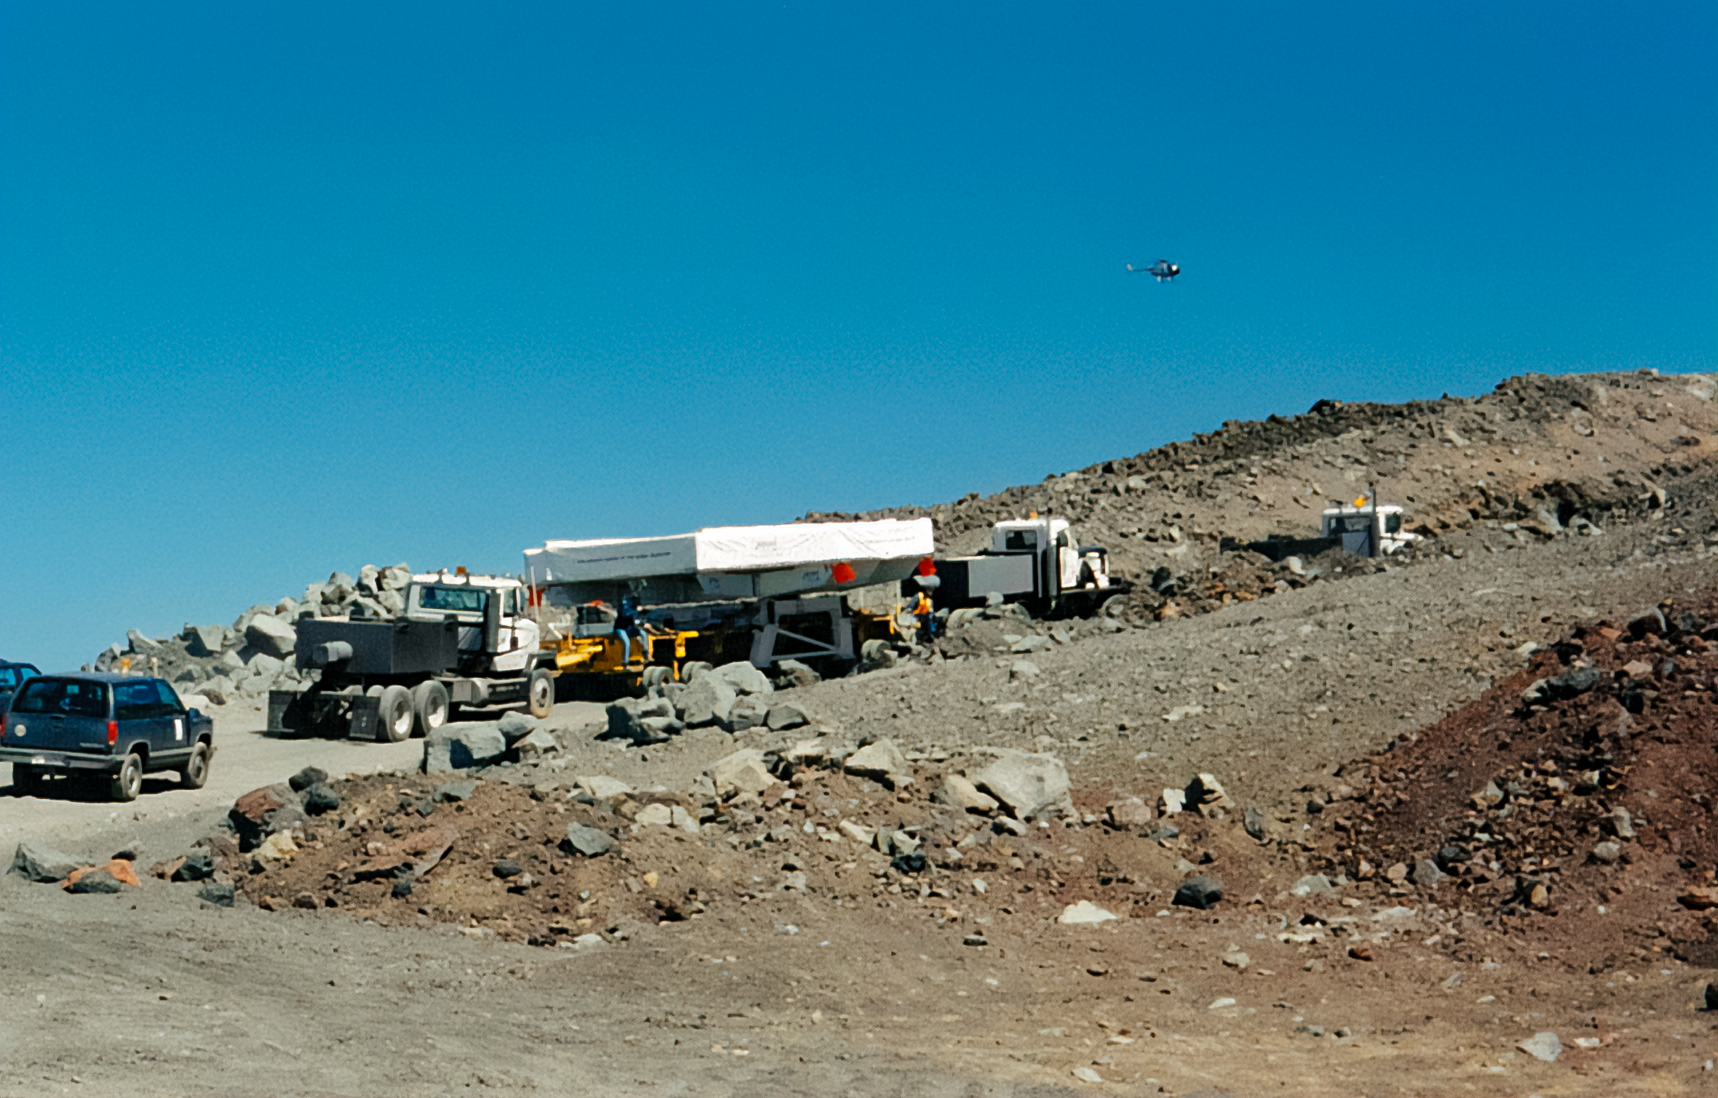

Gemini North Mirror Transportation to Maunakea

The primary mirror for the Gemini North telescope is transported up Maunakea.

Credit: International Gemini Observatory/NOIRLab/NSF/AURA